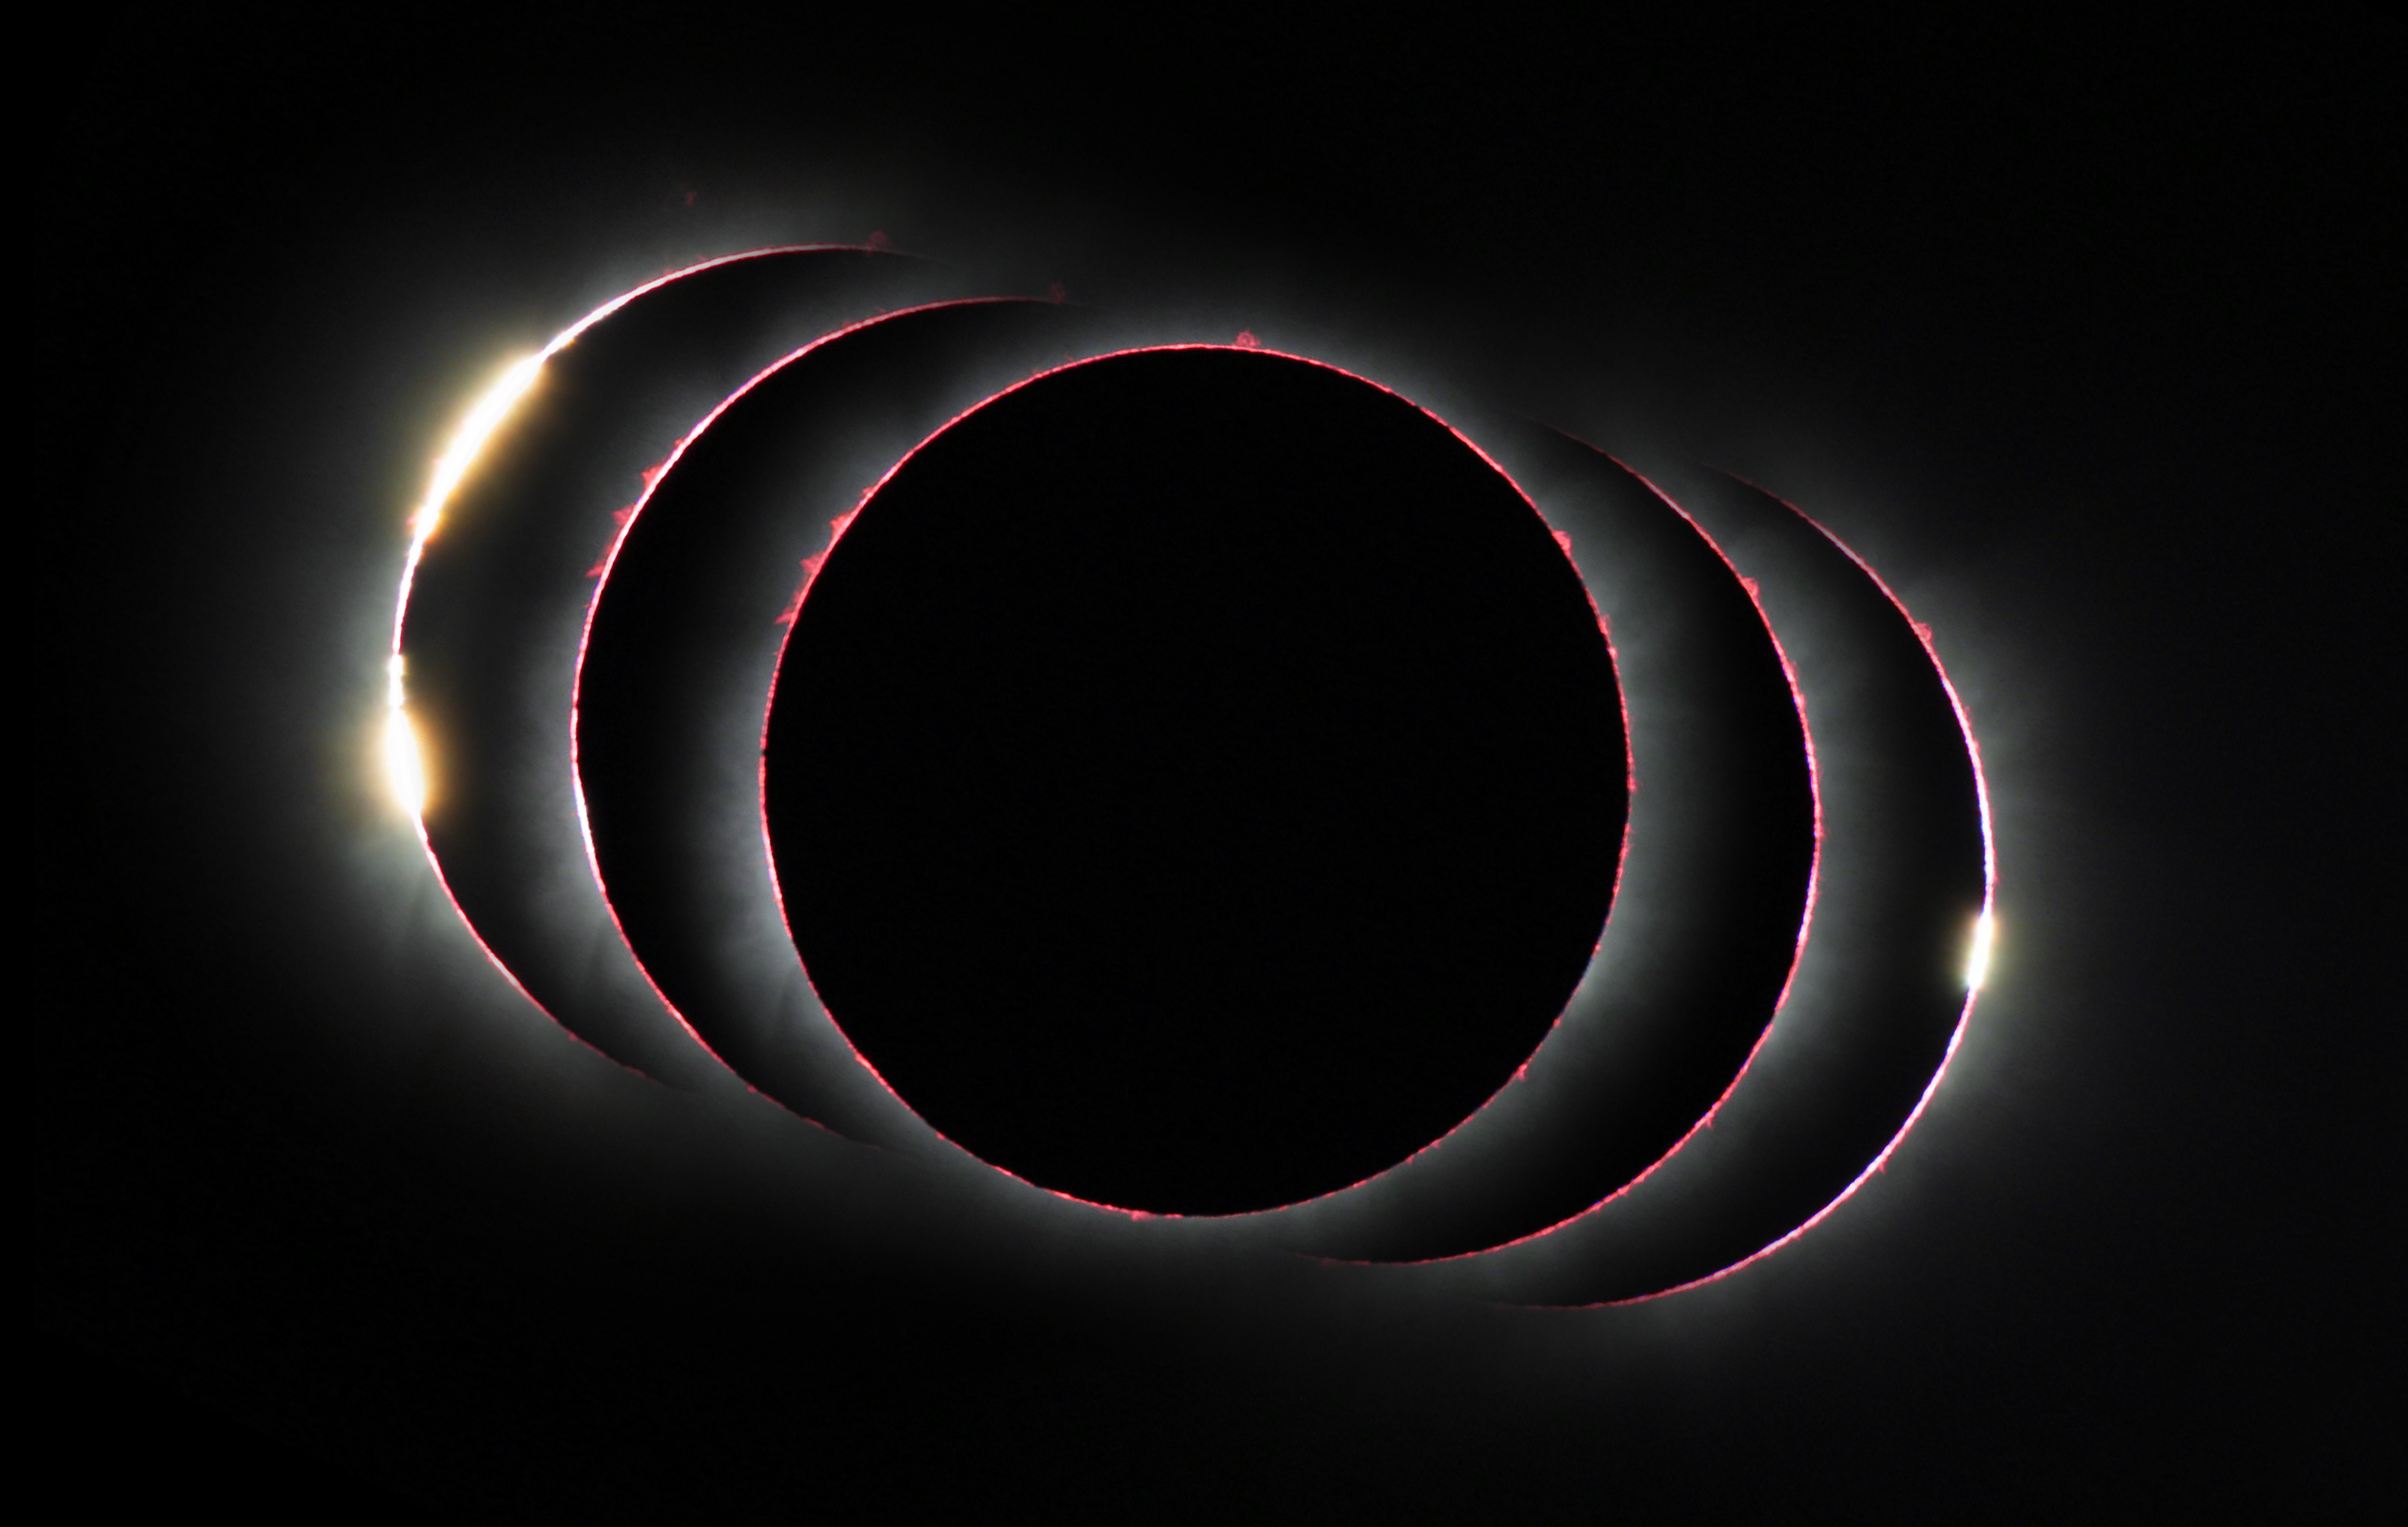

Compound view of the hybid solar eclipse of 3 November 2013

This compound view shows the solar eclipse of 3 November 2013 just before, during, and just after the total phase. At the start and end of the total phase light can shine through lunar valleys to create the diamond ring effect and during the total phase many red prominences and the Sun's chromosphere are apparent.

Credit: P. Horálek/ESO